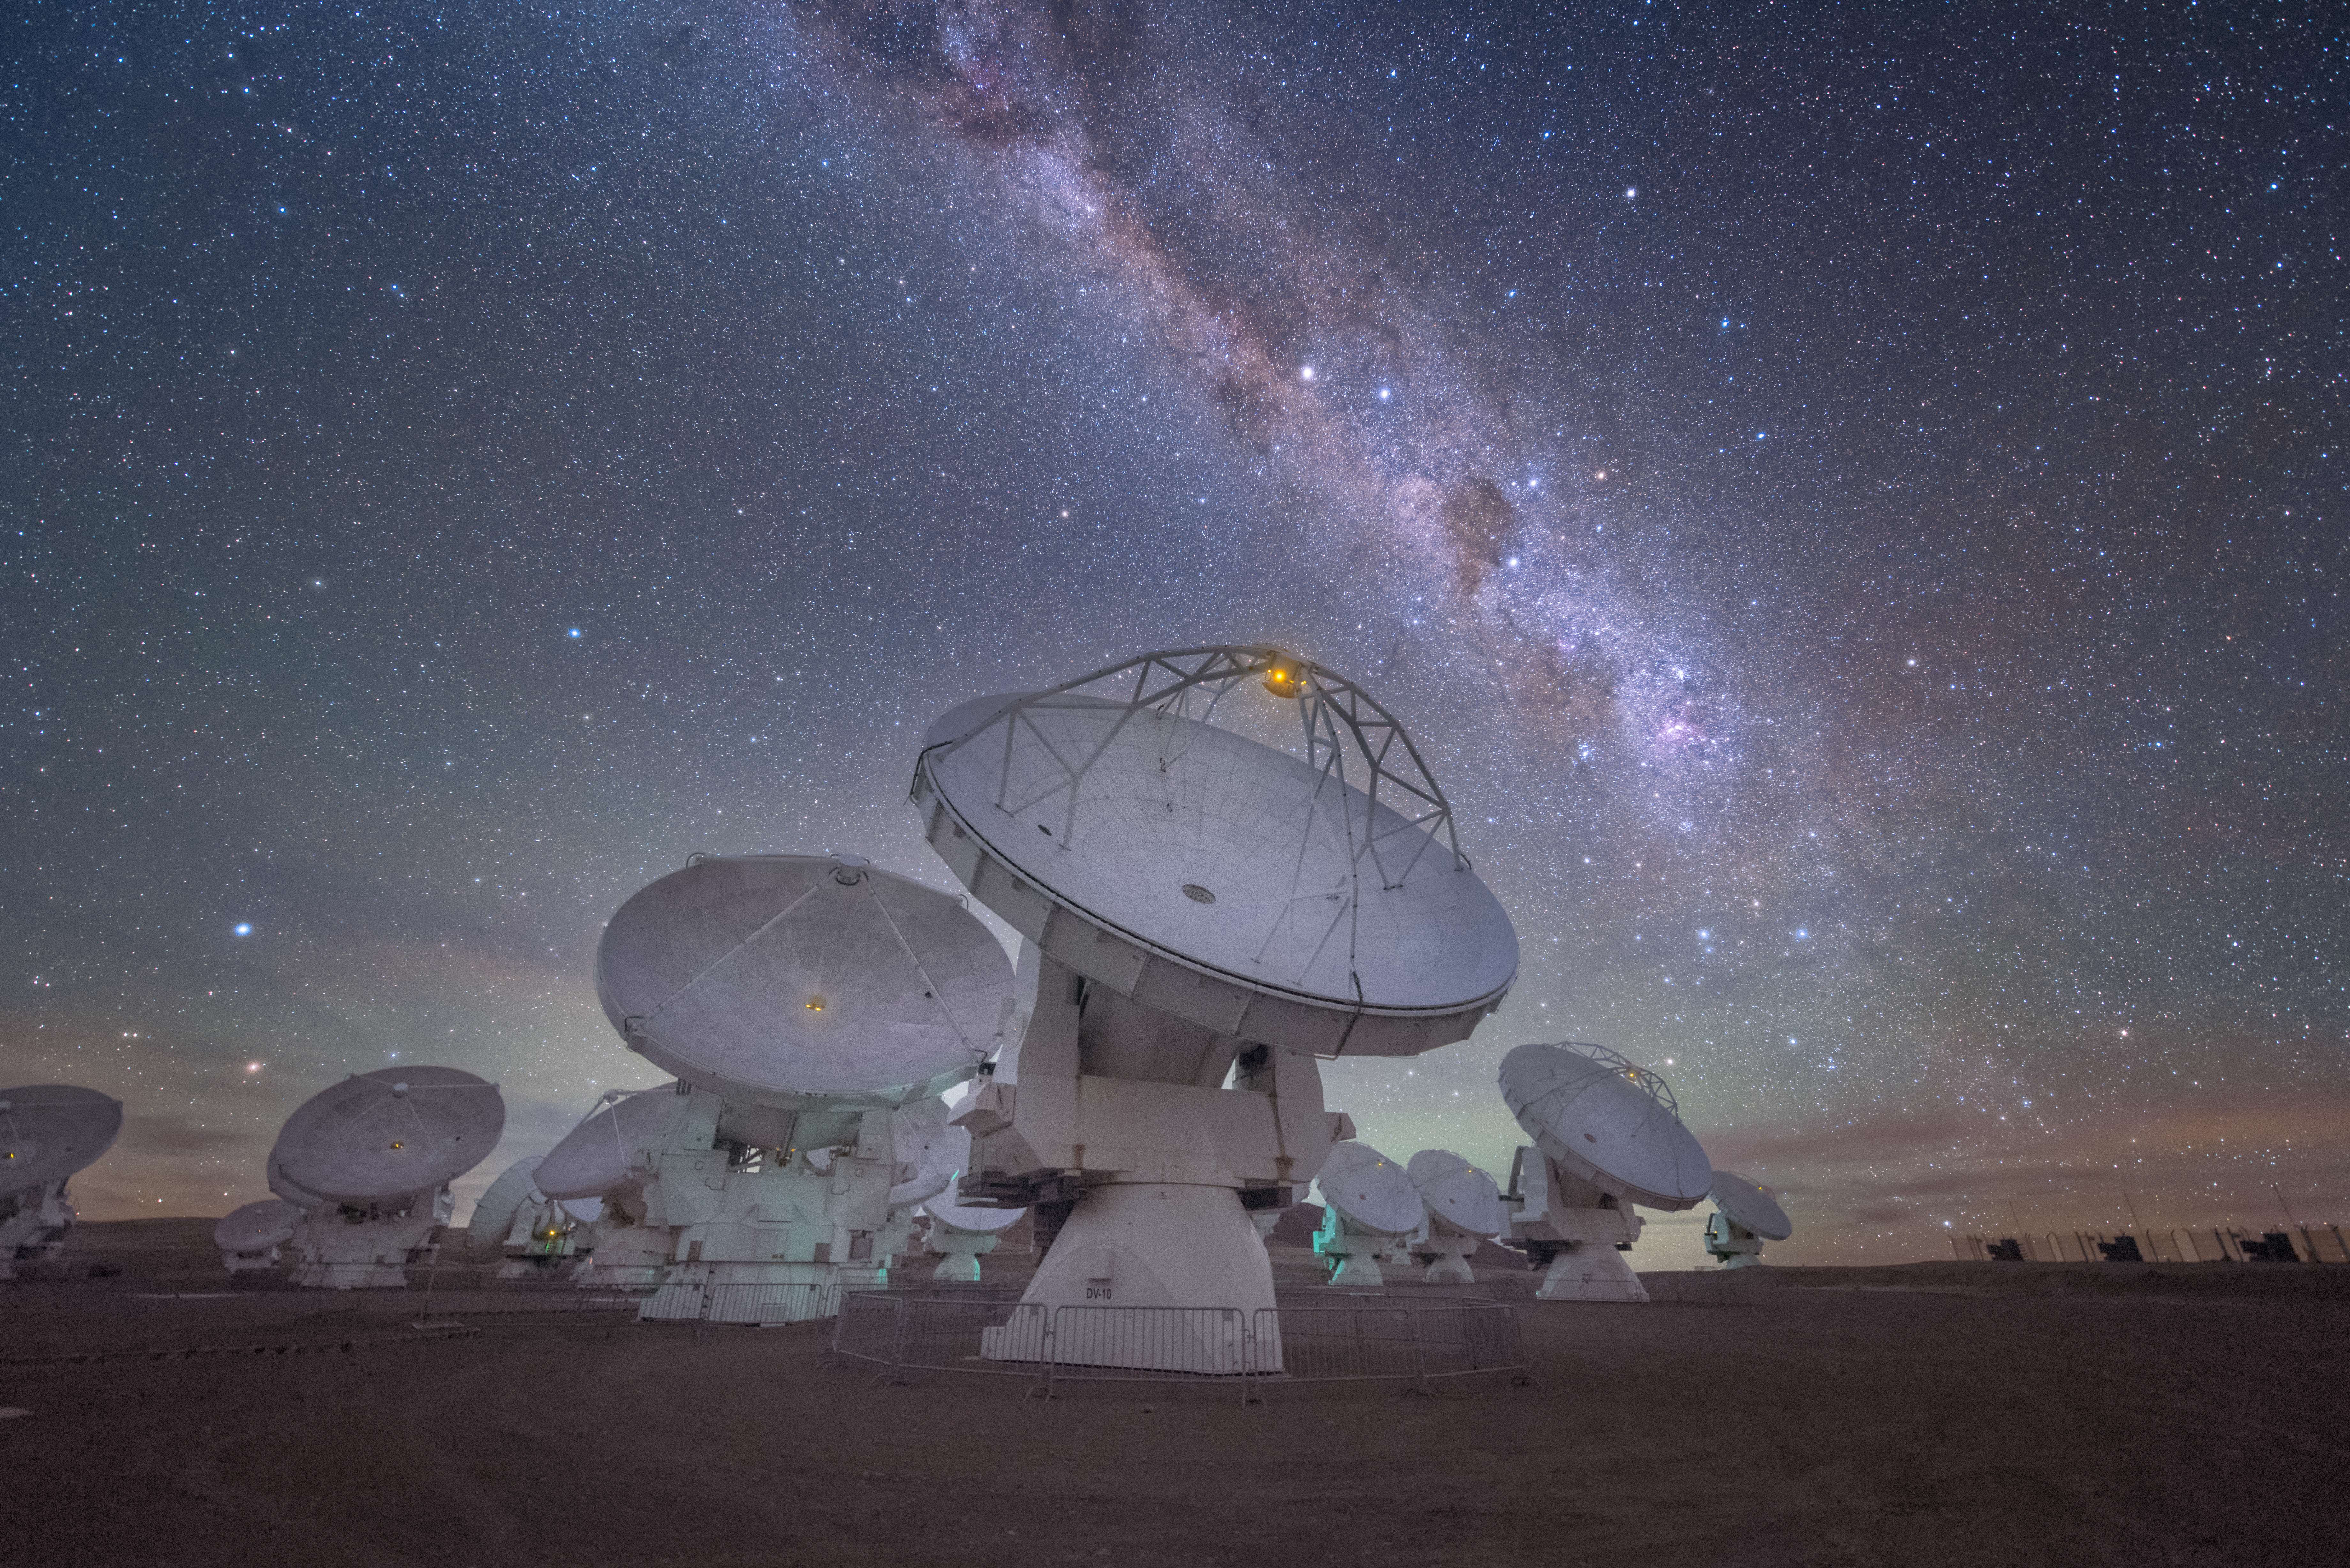

Lit by the galaxy

In total, 66 separate antennas combine to form ALMA, the Atacama Large Millimetre/submillimetre Array — a group are shown here, bathed in the bright light of our Milky Way. Located around 5000 metres up in the Chilean mountains, ALMA is the largest ground-based astronomical project in existence. The antennas are provided by North America, Europe and East Asia.

The telescope scours the Universe in the radio range, studying the stunning, varied phenomena it has to offer.

Credit: ESO/Y. Beletsky